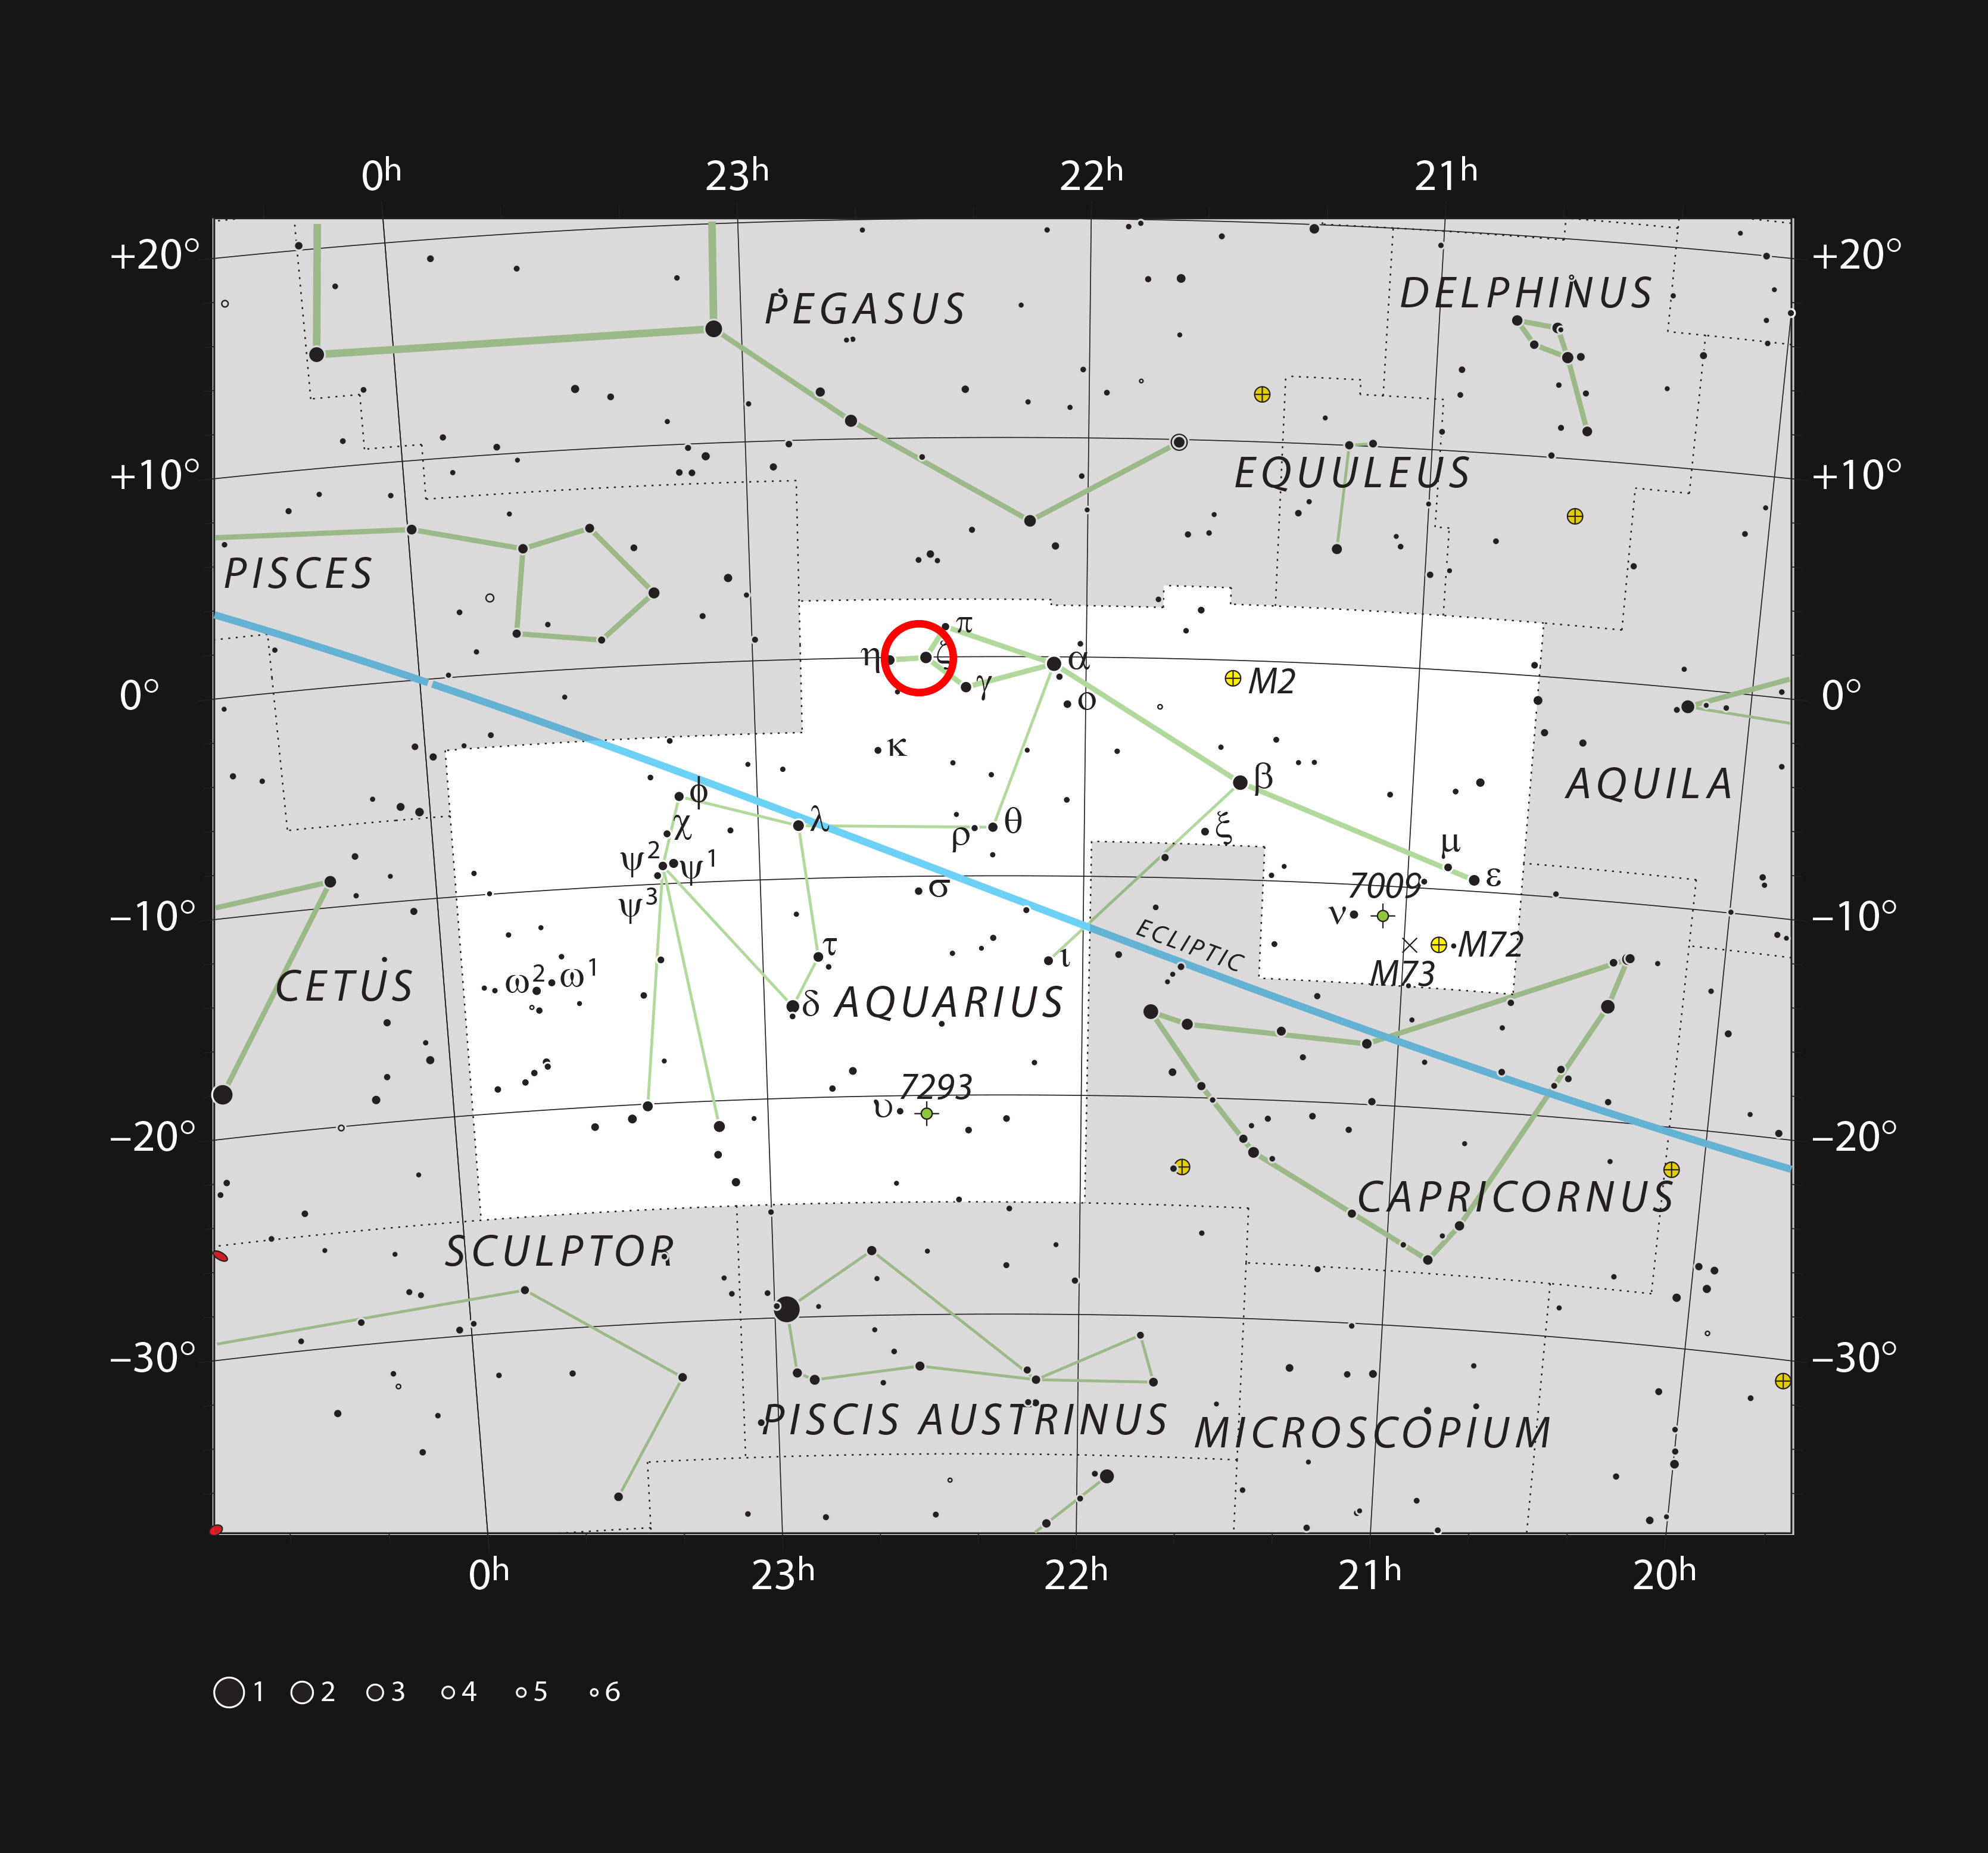

Location of the Kinman Dwarf galaxy in the constellation of Aquarius

This chart shows the location of the Kinman Dwarf galaxy, where a mysterious luminous blue variable star disappeared. This map shows most of the stars visible to the unaided eye under good conditions and the system itself is marked with a red circle.

Credit: ESO, IAU and Sky & Telescope